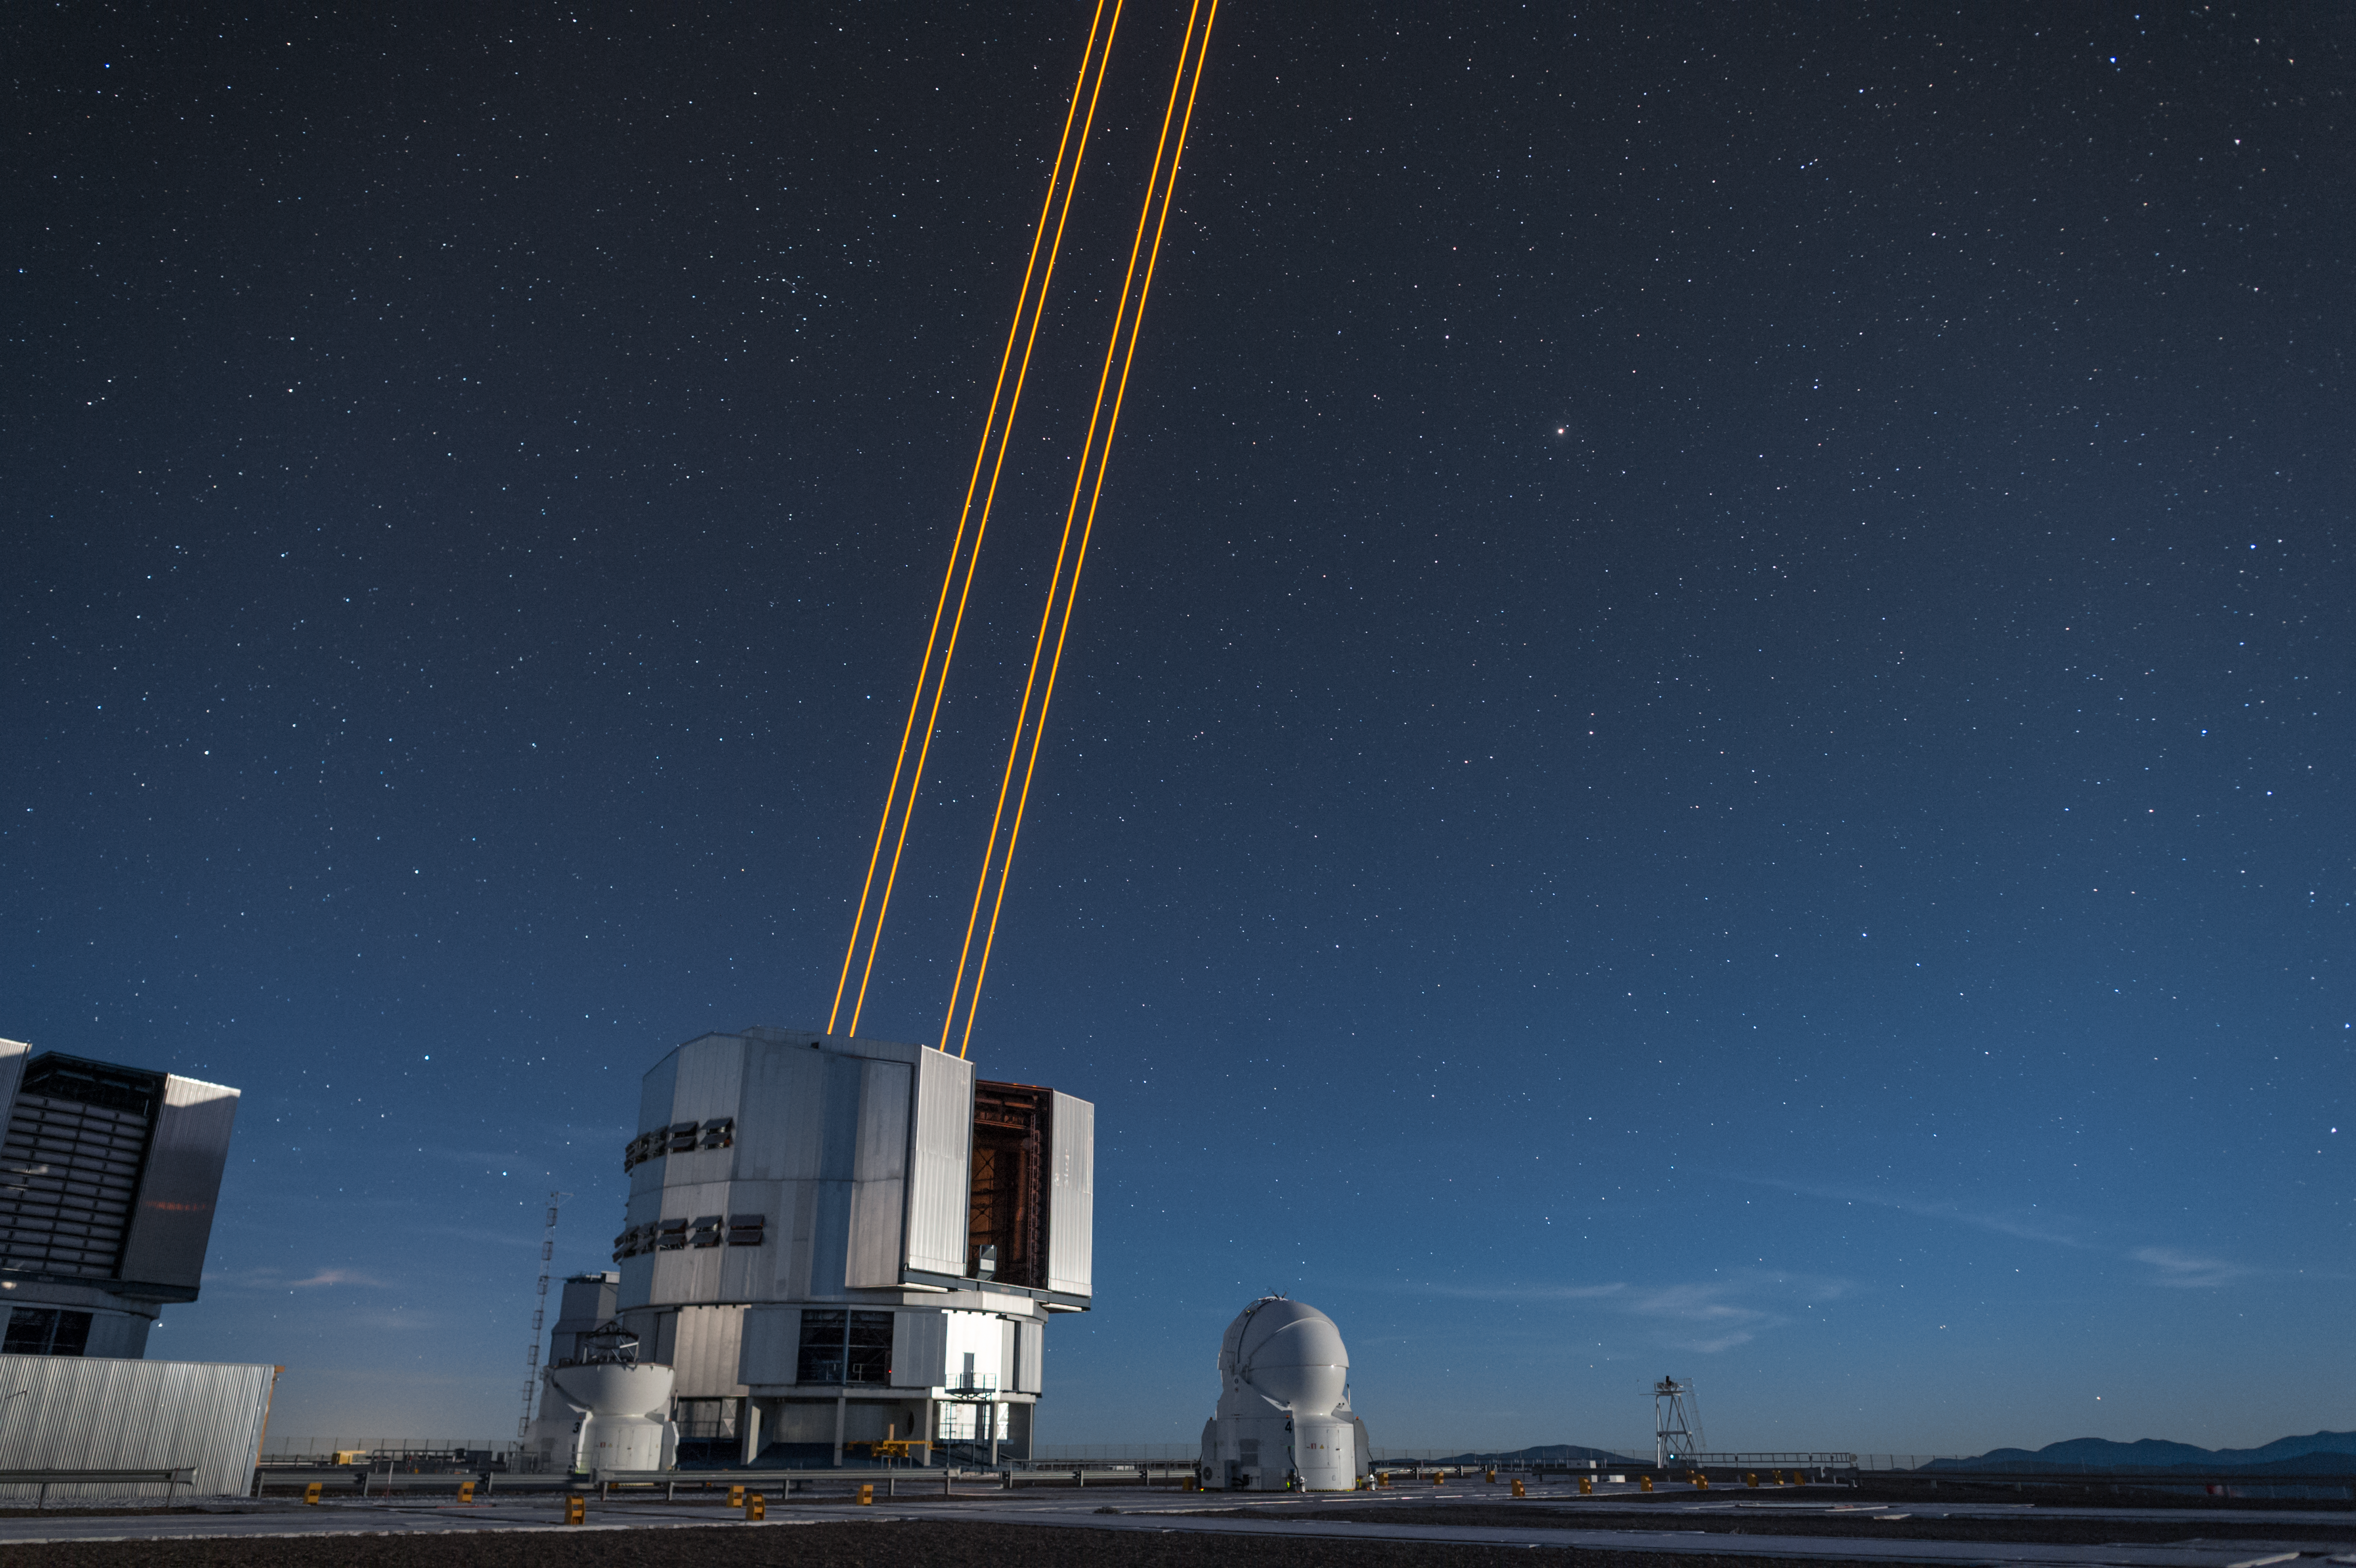

The most powerful laser guide star system in the world sees first light at the Paranal Observatory

On 26 April 2016 an event at ESO’s Paranal Observatory in Chile marked the brilliant first light for the four powerful lasers that form a crucial part of the adaptive optics systems on ESO’s Very Large Telescope. Attendees were treated to a spectacular display of cutting-edge laser technology against the majestic skies of Paranal. These are the most powerful laser guide stars ever used for astronomy and mark the first use of multiple laser guide stars at ESO.

This spectacular image shows the four beams emerging from the new laser system on Unit Telescope 4 of the VLT.

Credit: ESO/F. Kamphues